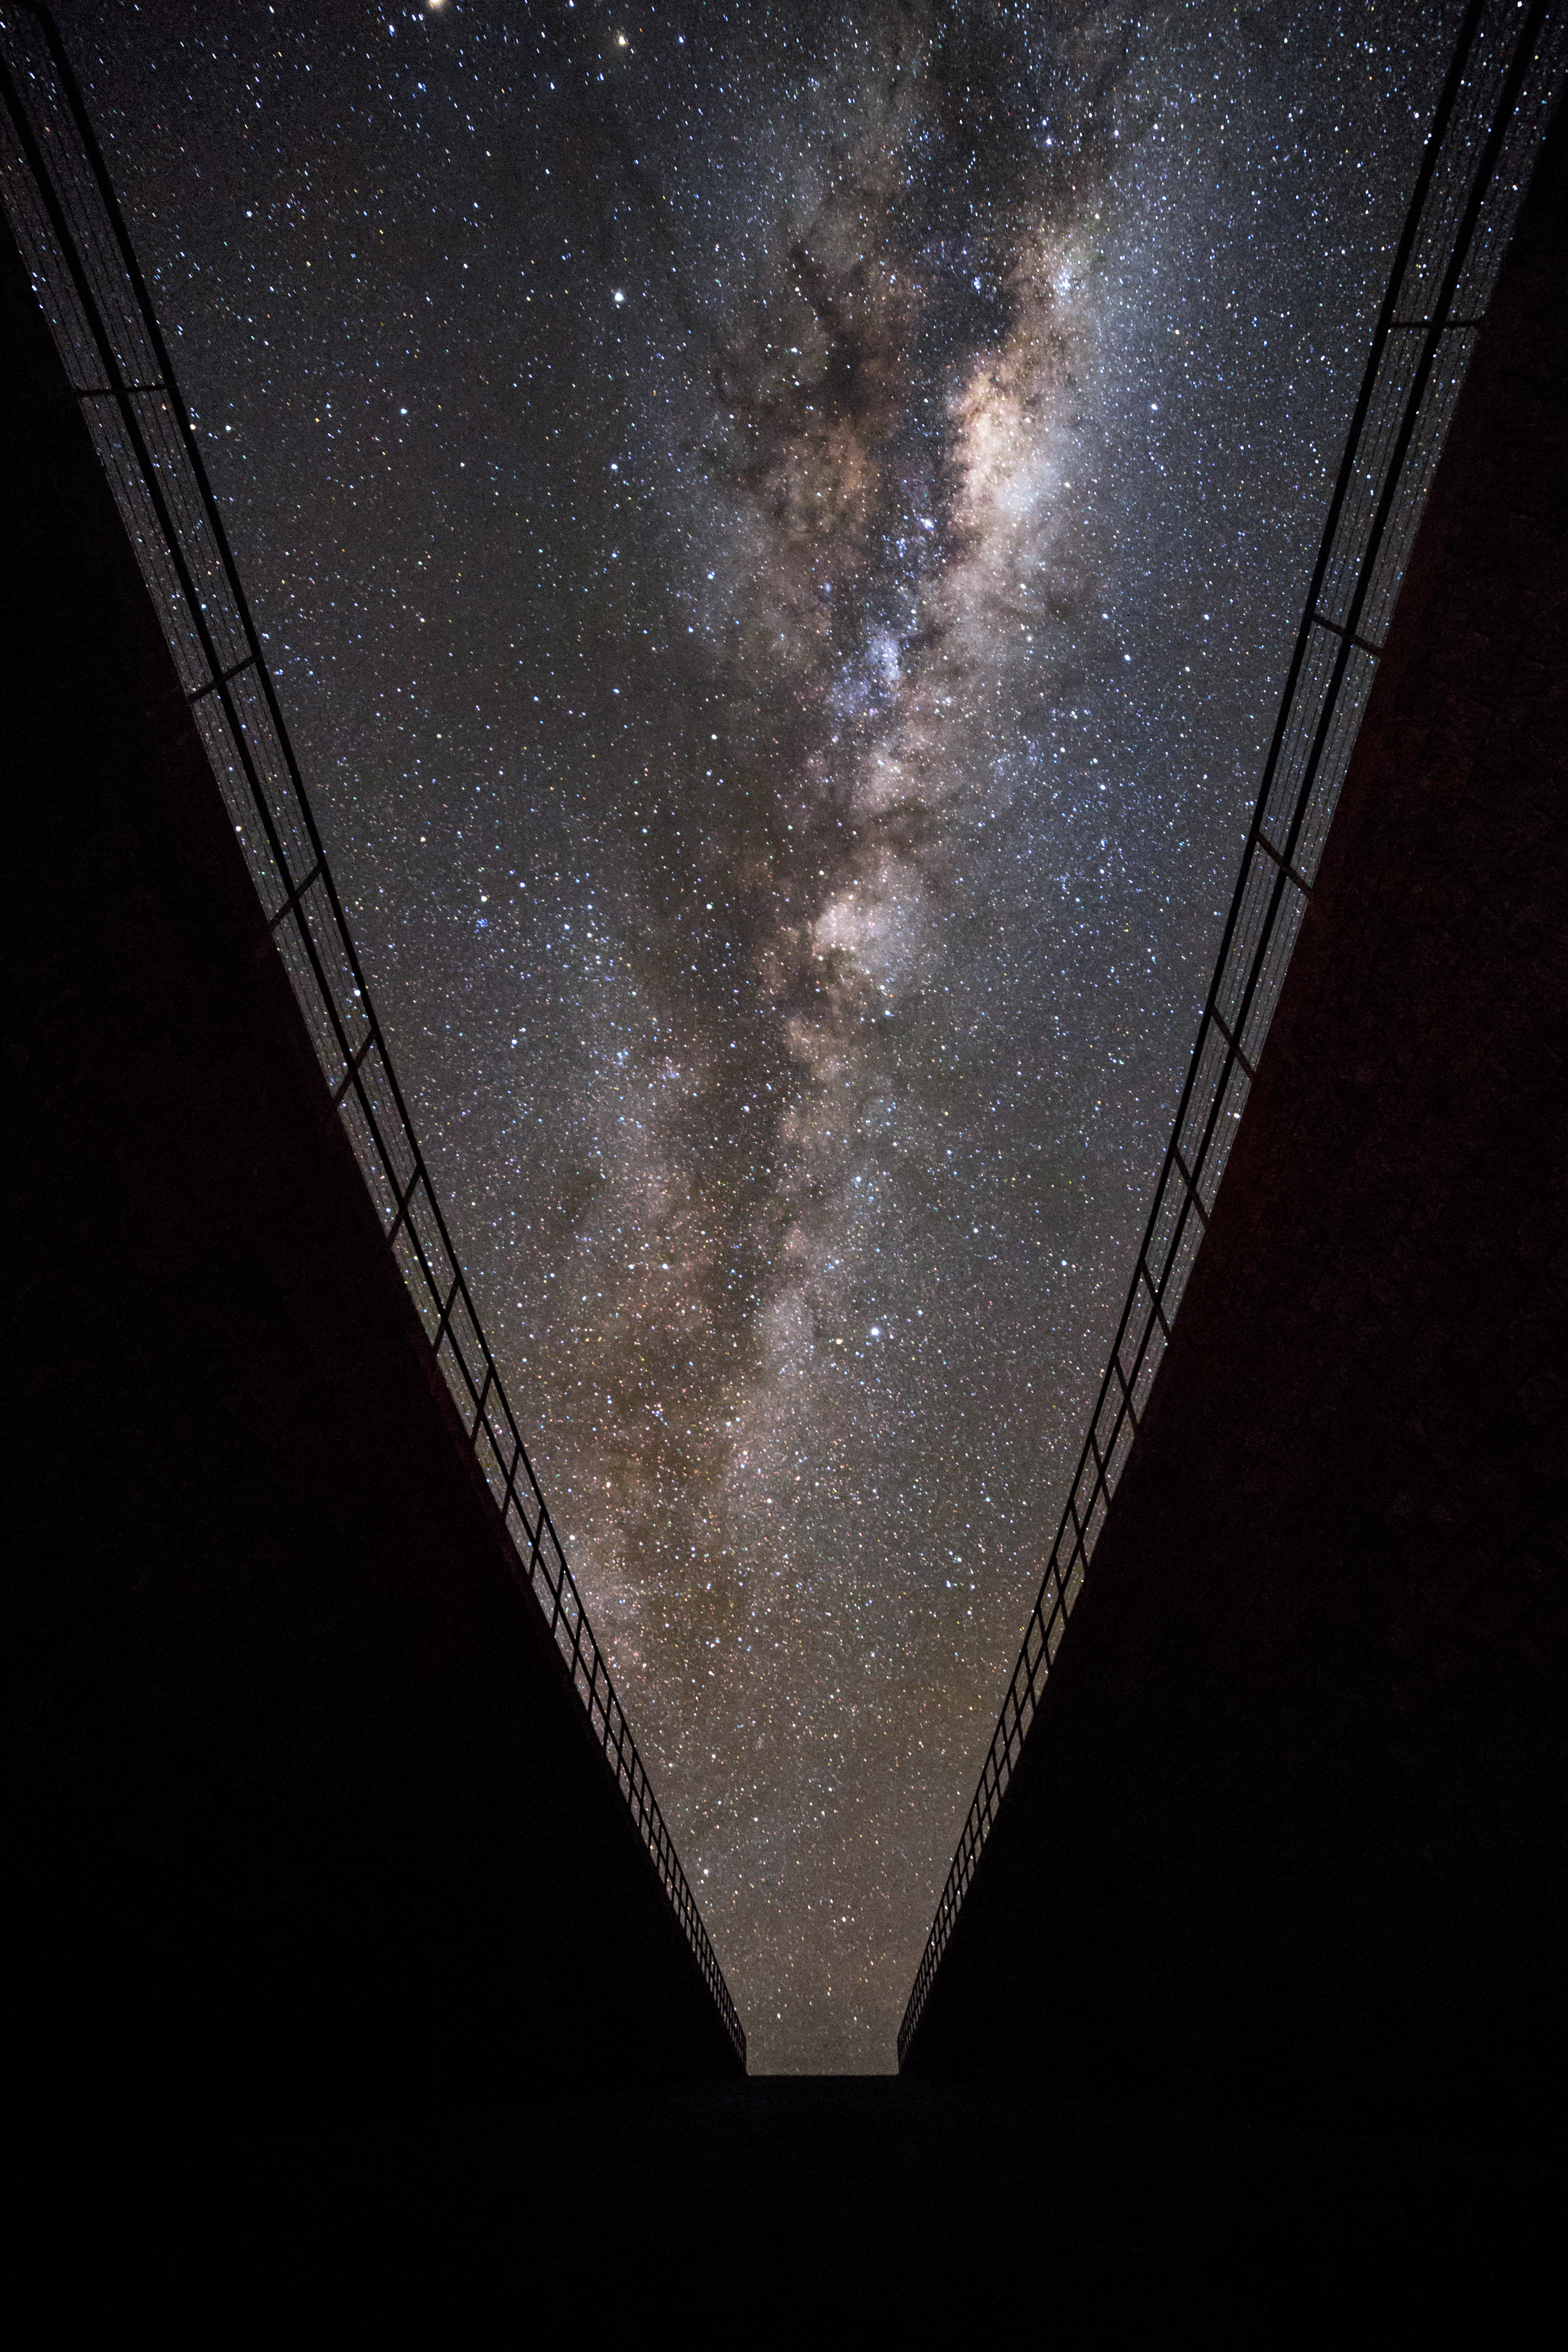

The Milky Way from Paranal

This beautiful image of the Milky Way was taken by ESO Photo Ambassador Juan Carlos Muñoz-Mateos. it clearly shows the interstellar dust that blocks visible light from many stars in our Galaxy. Fortunately, other types of radiation can penetrate this dust, so we are able to observe the hidden stars with telescopes that detect a variety of different types of emission.

This image was taken from ESO's Paranal Residencia in the Chilean Atacama desert, home to several world-class telescopes, including ESO's Very Large Telescope.

Credit: Juan Carlos Muñoz-Mateos/ESO